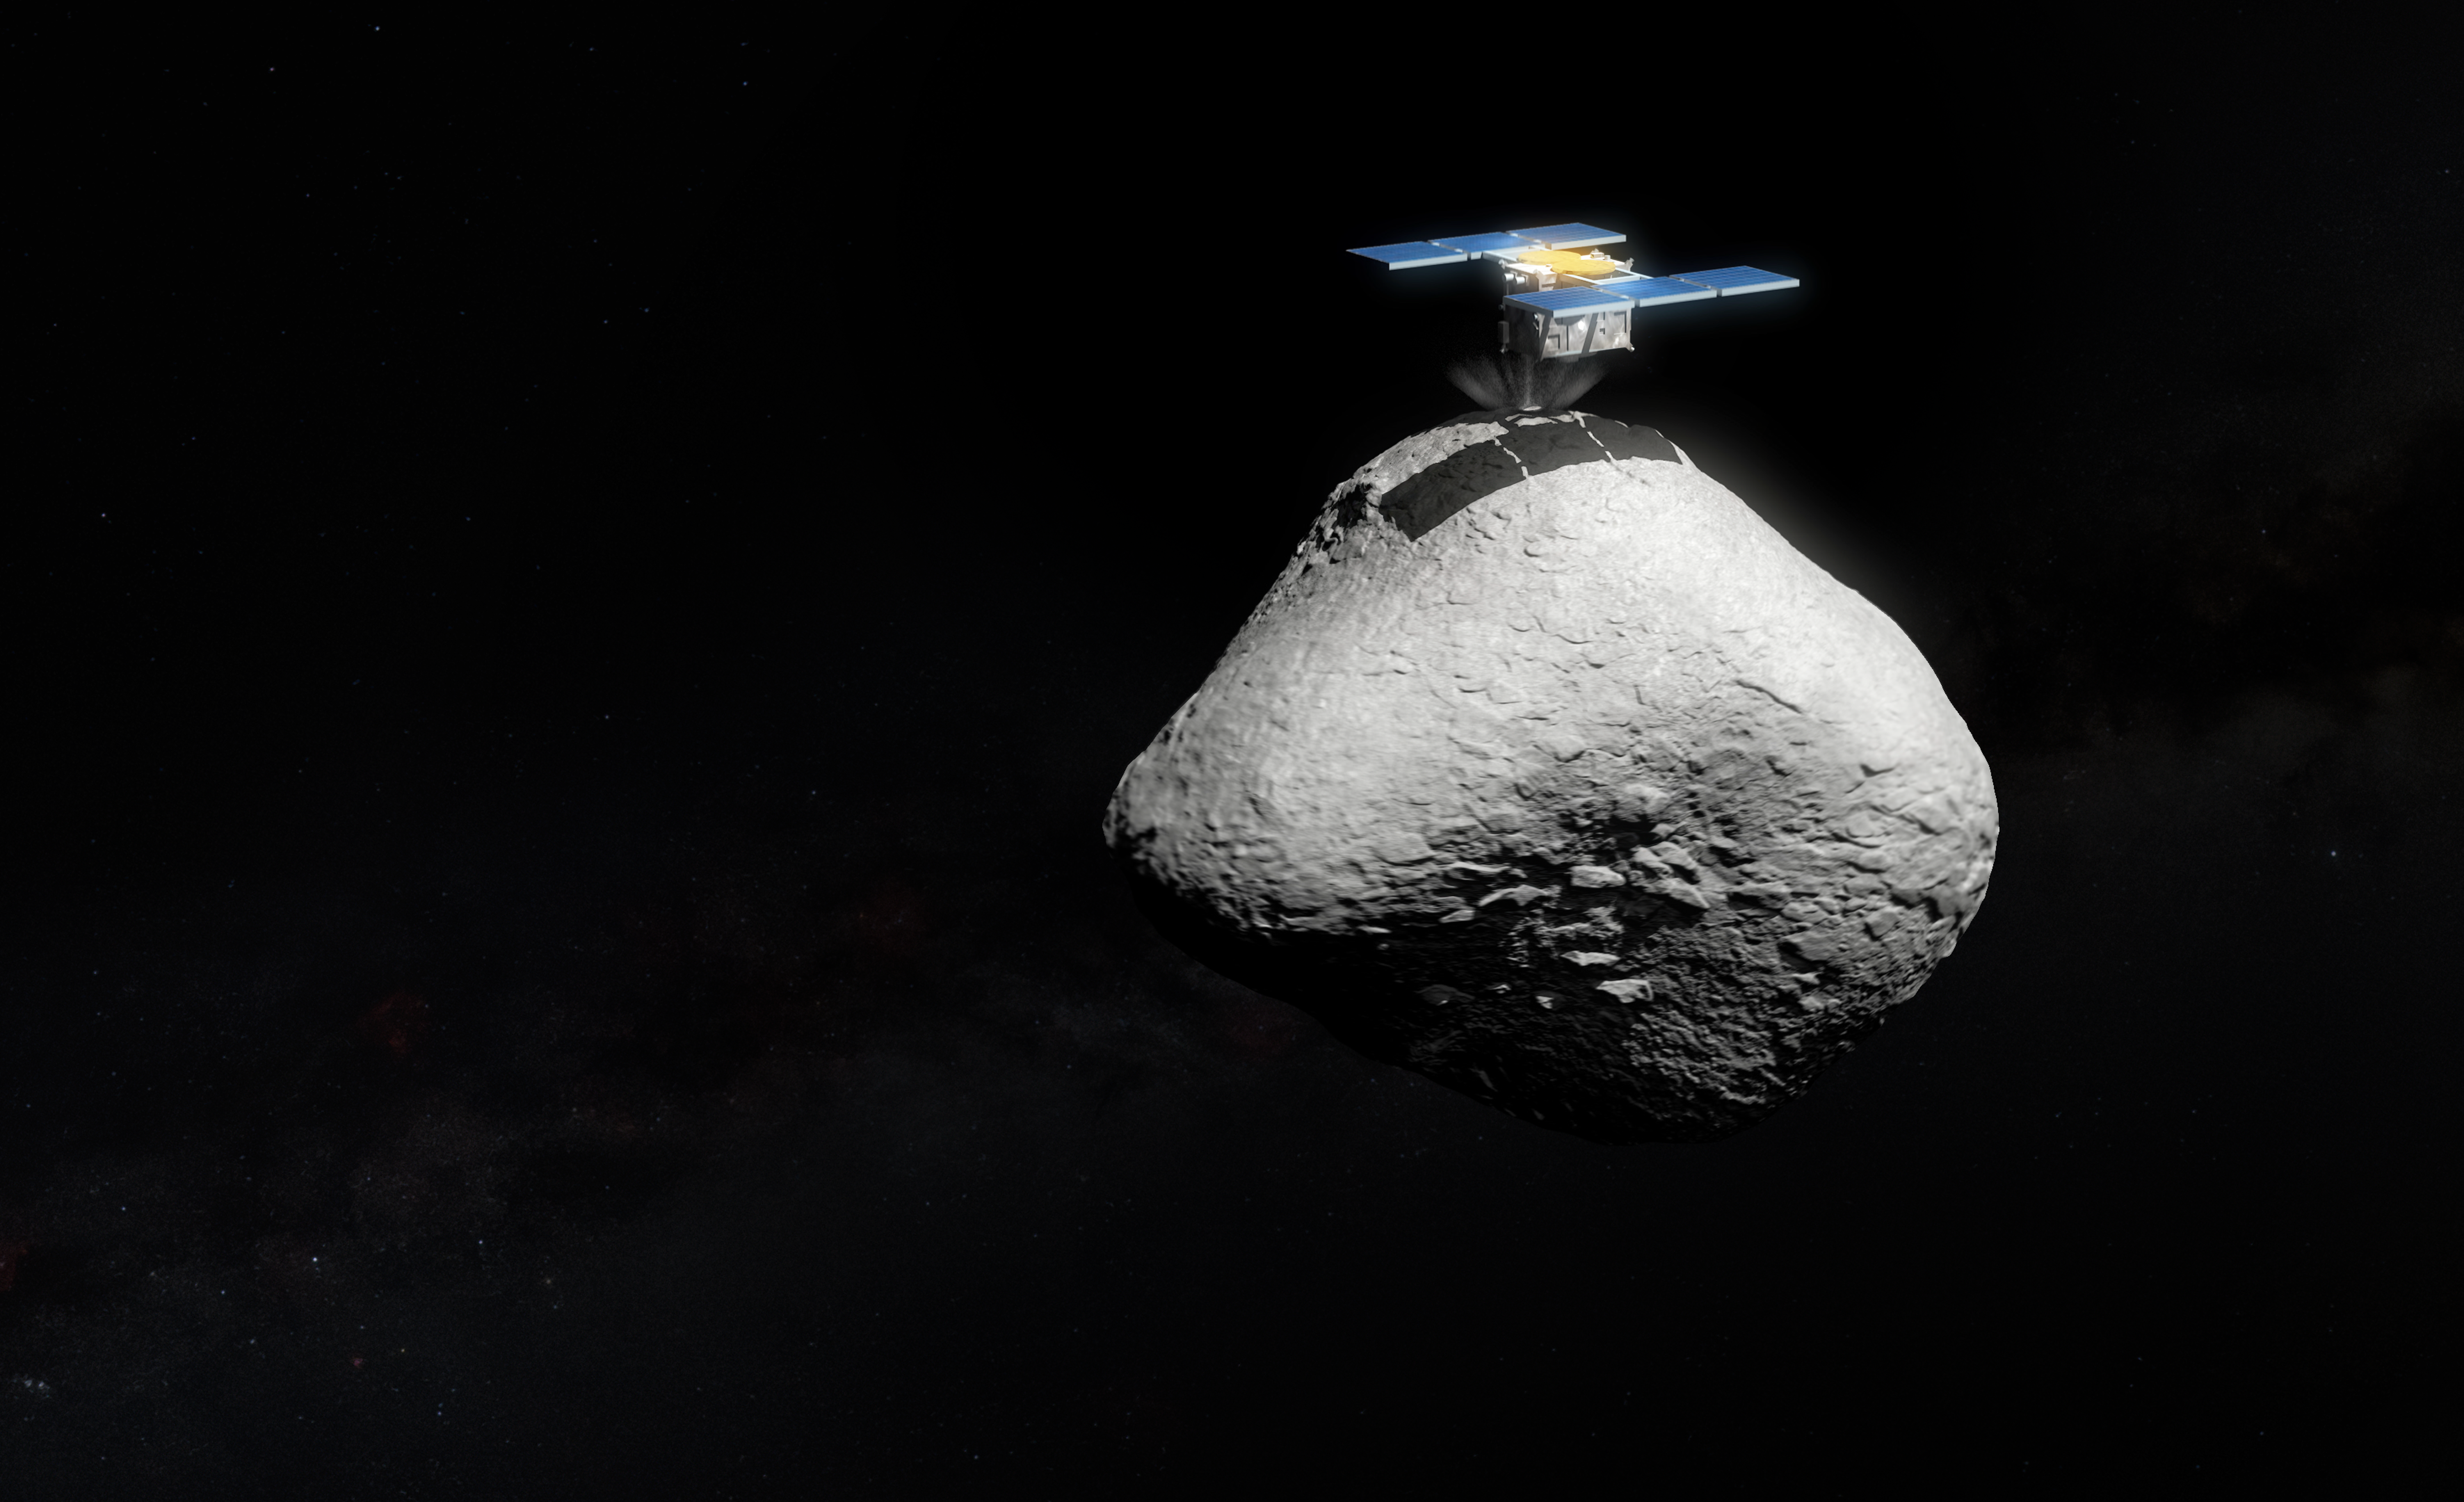

Artist’s impression of Hayabusa2 touching down on asteroid 1998 KY26 (artist’s impression)

An artist's impression of Japan’s Hayabusa2 space mission touching down on the surface of the asteroid 1998 KY26. New observations with the Gemini South telescope, one half of the International Gemini Observatory, funded in part by the U.S. National Science Foundation and operated by NSF NOIRLab, and ESO’s Very Large Telescope (VLT) have revealed that 1998 KY26 is just 11 meter wide, almost three times smaller than previously thought, and is spinning once every 5 minutes, which is almost two times faster than expected. The image above shows an updated size comparison between the asteroid and spacecraft.

Credit: ESO/M. Kornmesser. Asteroid: T. Santana-Ros et al. Hayabusa2 model: SuperTKG (CC-BY-SA)